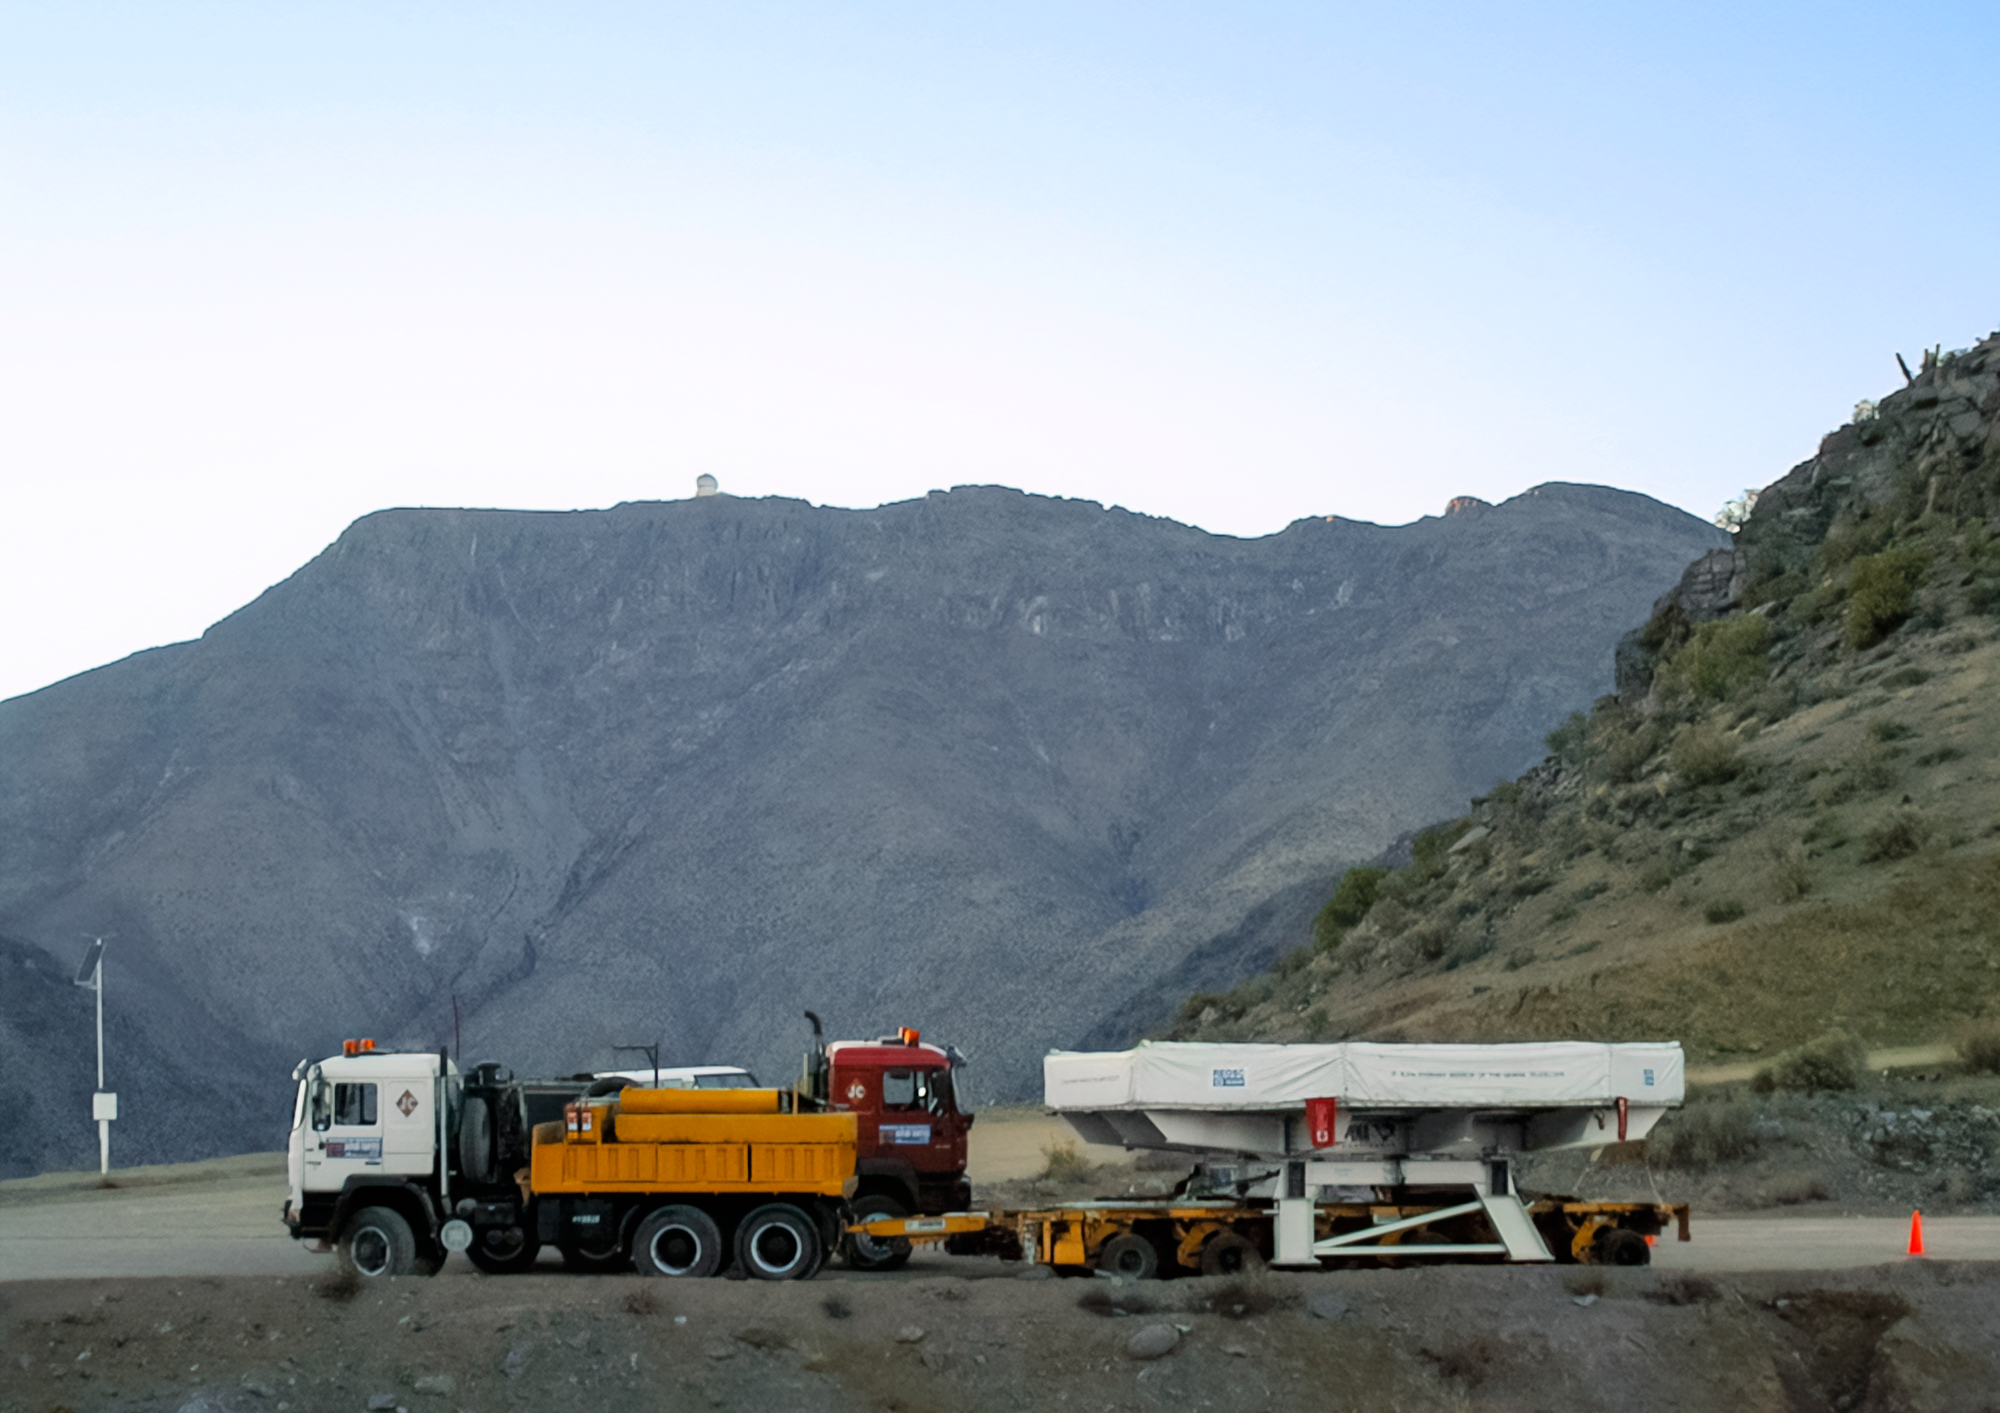

Gemini South Mirror to the Summit

Gemini South's 8.1-meter primary mirror makes its way to Cerro Pachón for installation in 2000.

Credit: International Gemini Observatory/NOIRLab/NSF/AURA